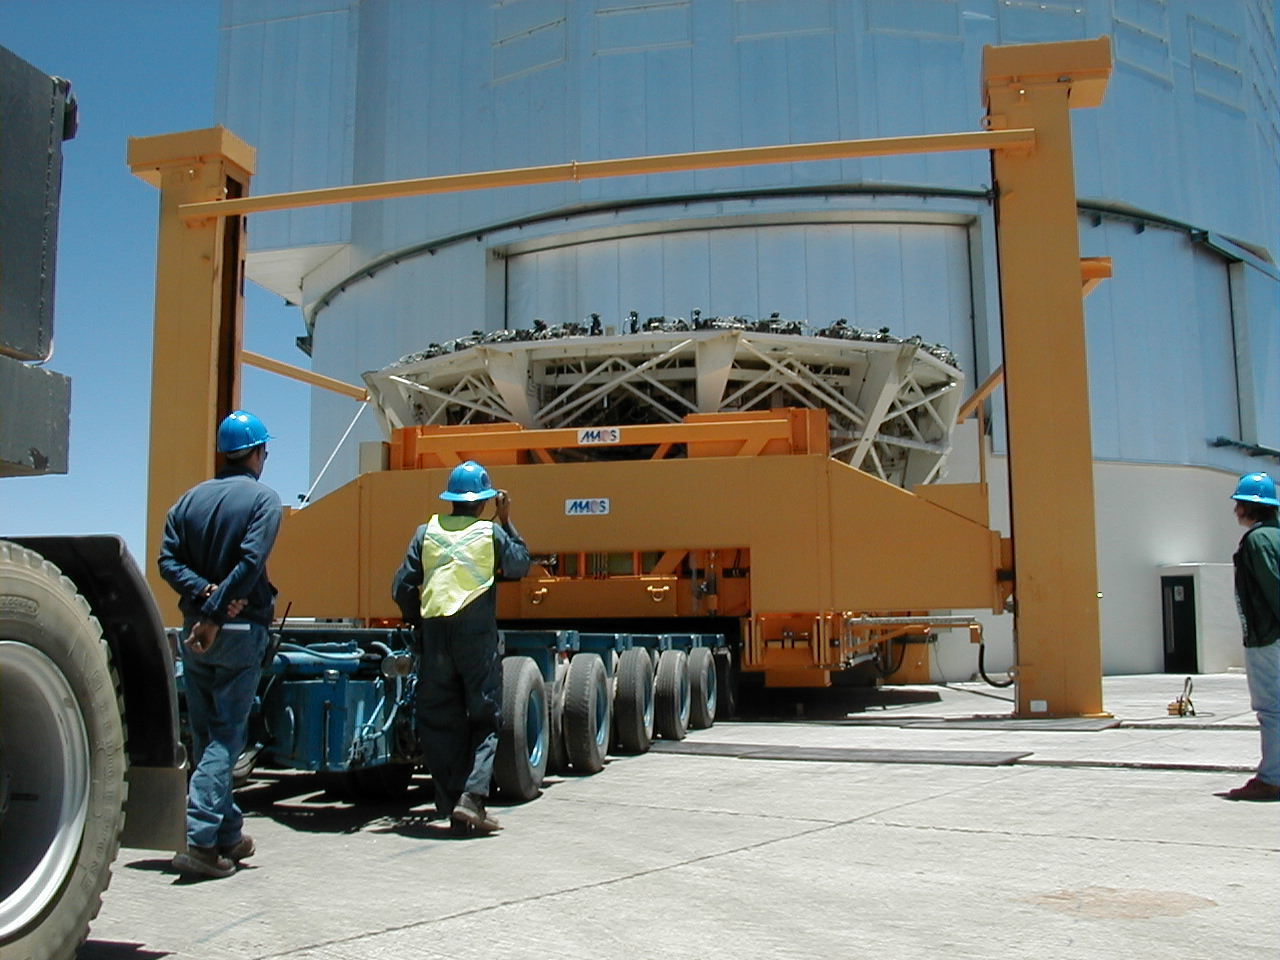

M1 mirror cell

The empty Mirror Cell on its support is lowered onto the trailer.

Credit: ESO